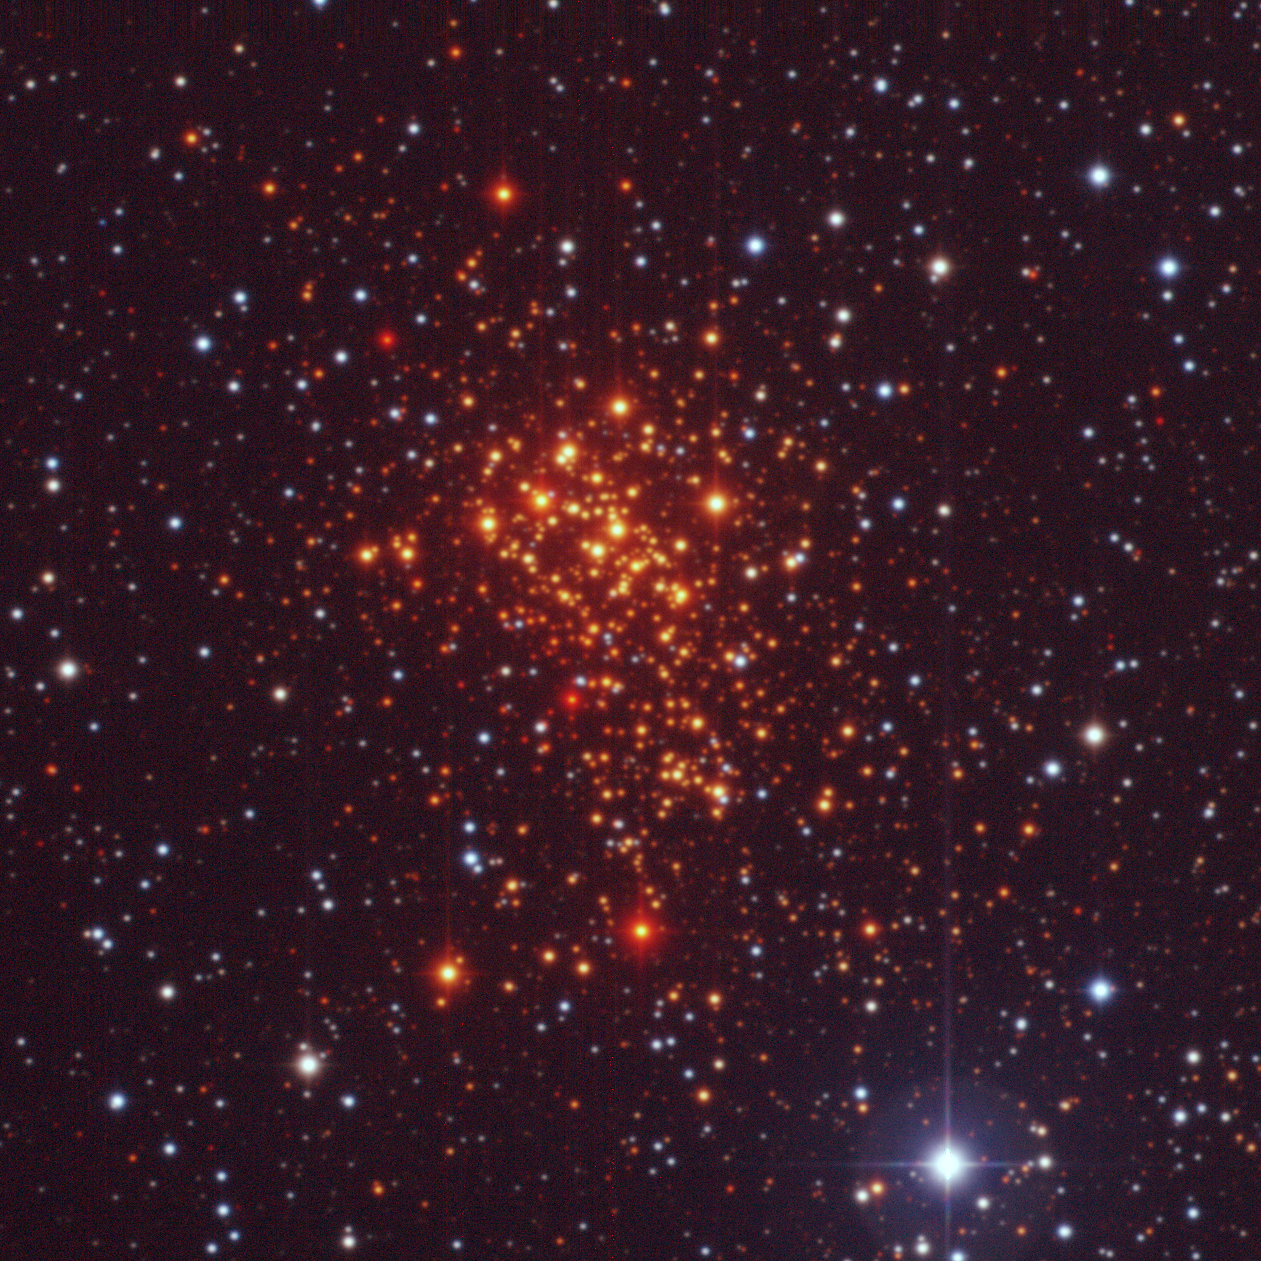

The super star cluster Westerlund 1

Composite image of the super star cluster "Westerlund 1" from 2.2-m MPG/ESO Wide-Field Imager (WFI) observations. The image covers a 5 x 5 arcmin sky region and is based on observations made in the V-band (550 nm, 2 min exposure time, associated to the blue channel), R-band (650nm, 1 min, green channel) and I-band (784nm, 18 sec, red channel). Only the central CCD of WFI was used, as the entire cluster fits comfortably inside it. The foreground stars appear blue, while the hot massive members of the cluster look orange, and the cool massive ones come out red.

Credit: ESO